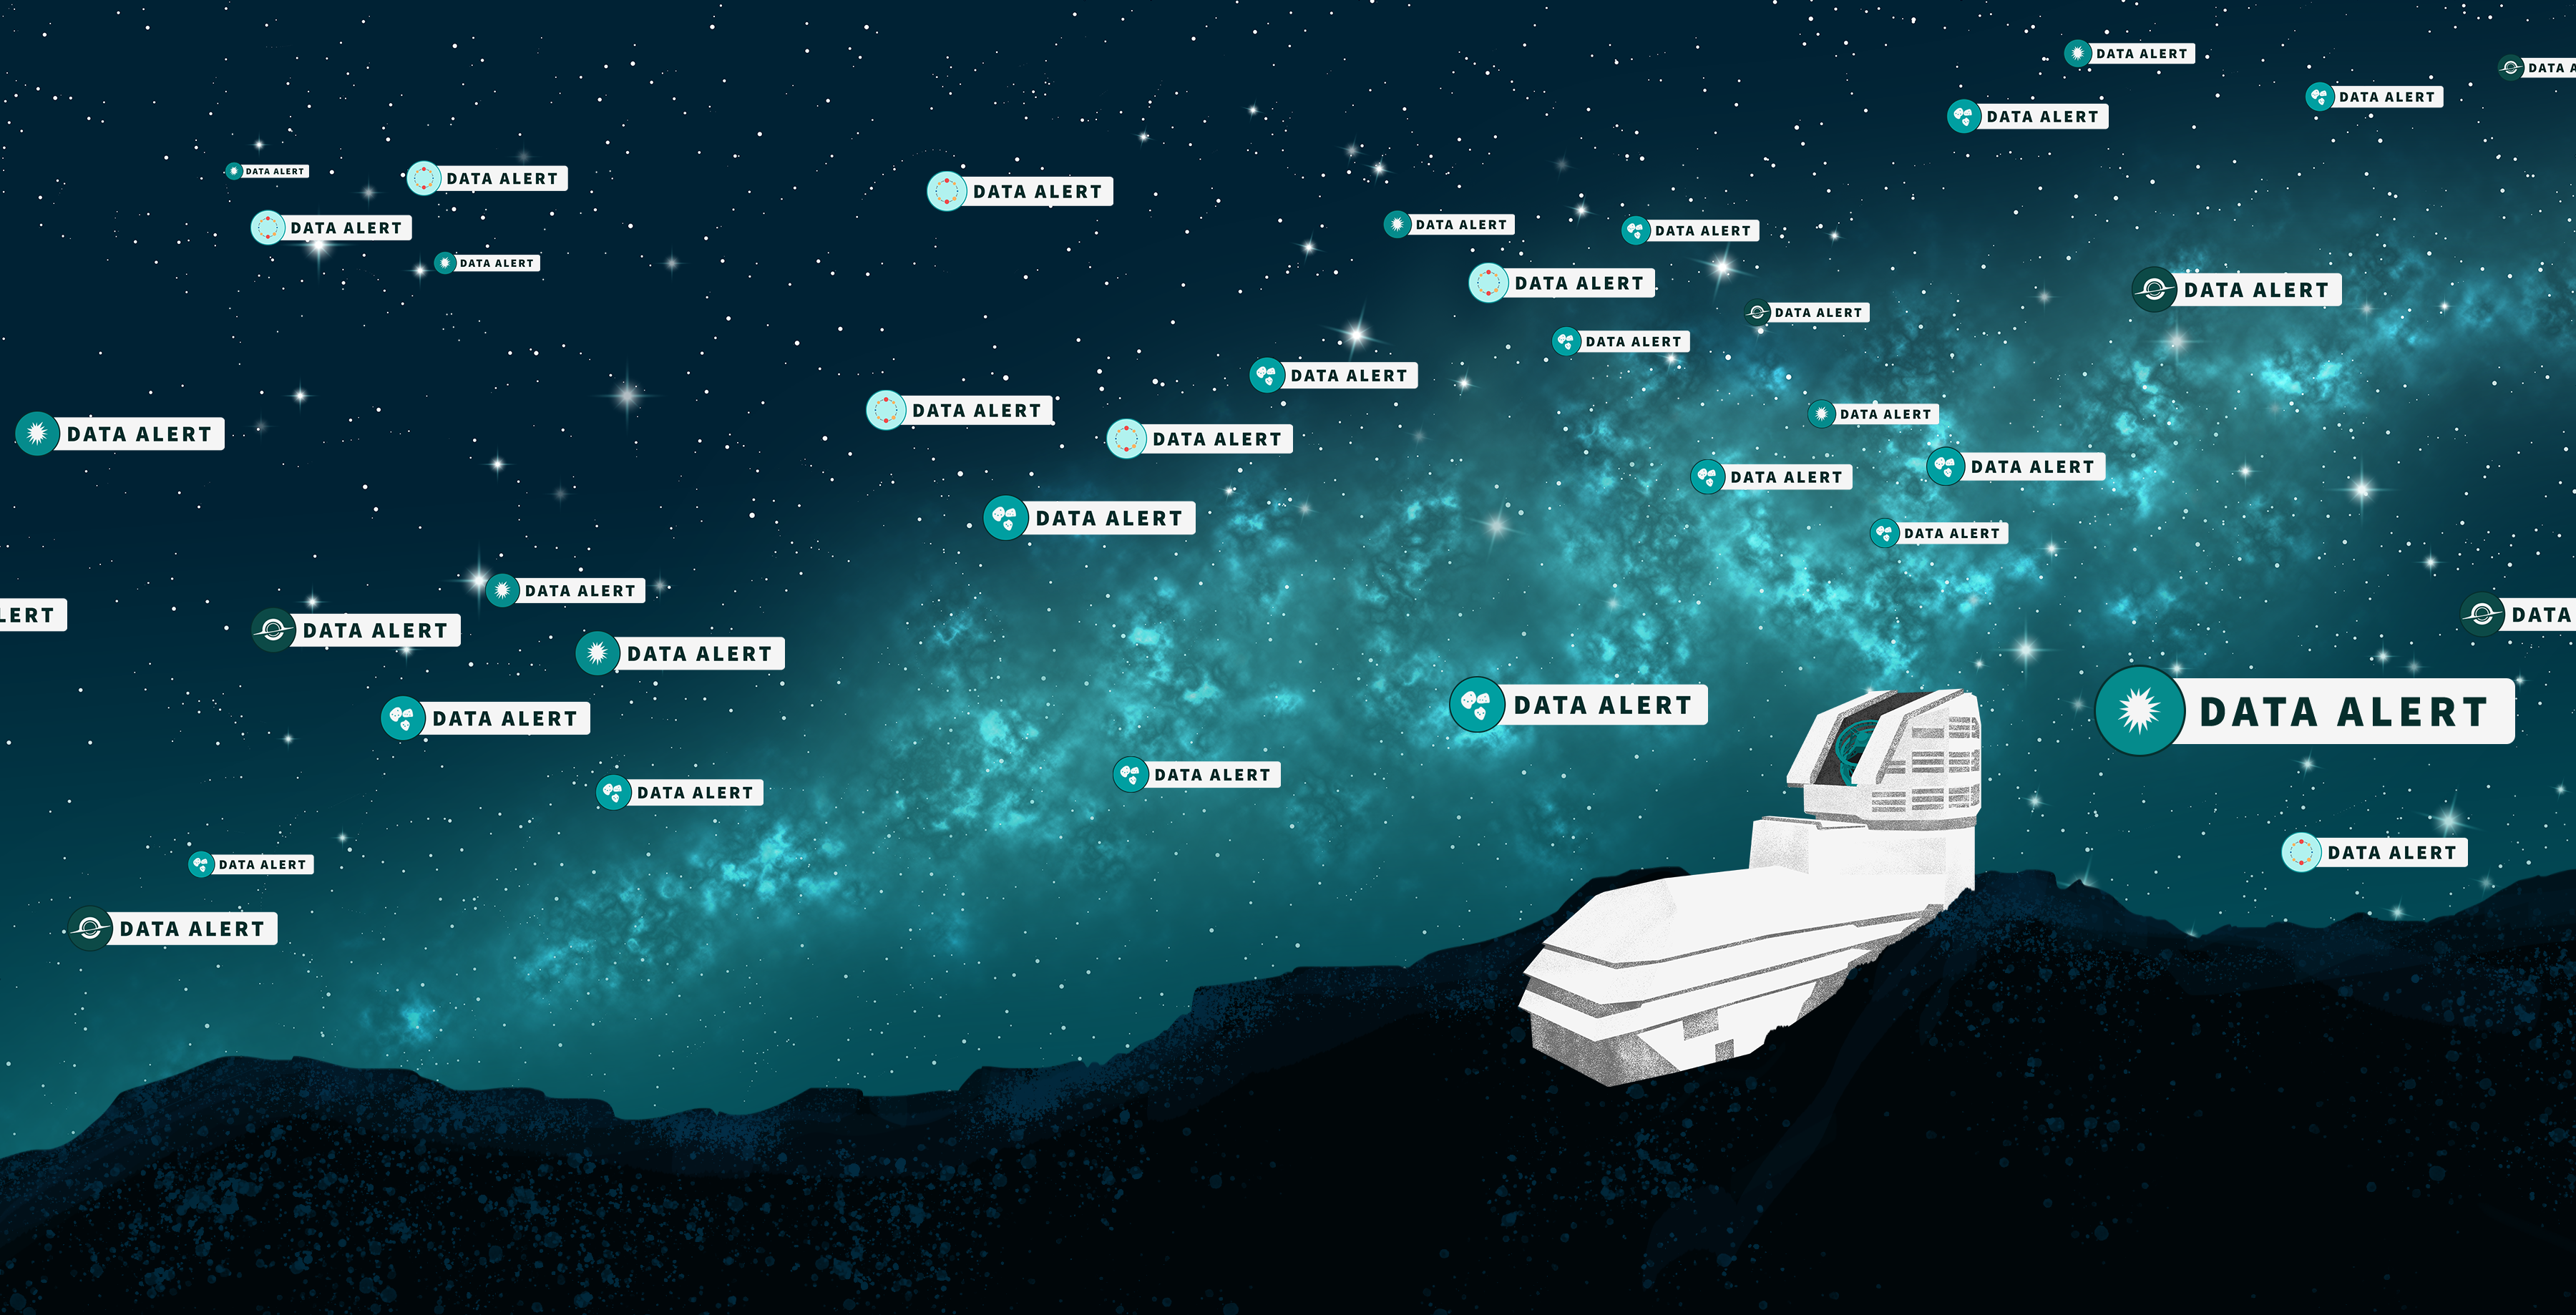

NSF–DOE Rubin Observatory Launches Real-Time Monitoring of the Night Sky

This artist’s illustration represents the start of the alert stream from NSF–DOE Vera C. Rubin Observatory. The summit facility is shown on a rocky ridge. The night sky features stars and the glittering band of the Milky Way Galaxy. The sky is populated with multiple alert “pings,” representing individual alerts from Rubin that something in the sky has changed in brightness or position. Different icons represent various types of alerts, including asteroids, supernovae, active galactic nuclei, and variable stars.

Credit: NSF–DOE Vera C. Rubin Observatory/NOIRLab/SLAC/AURA/P. Marenfeld/J. Pinto